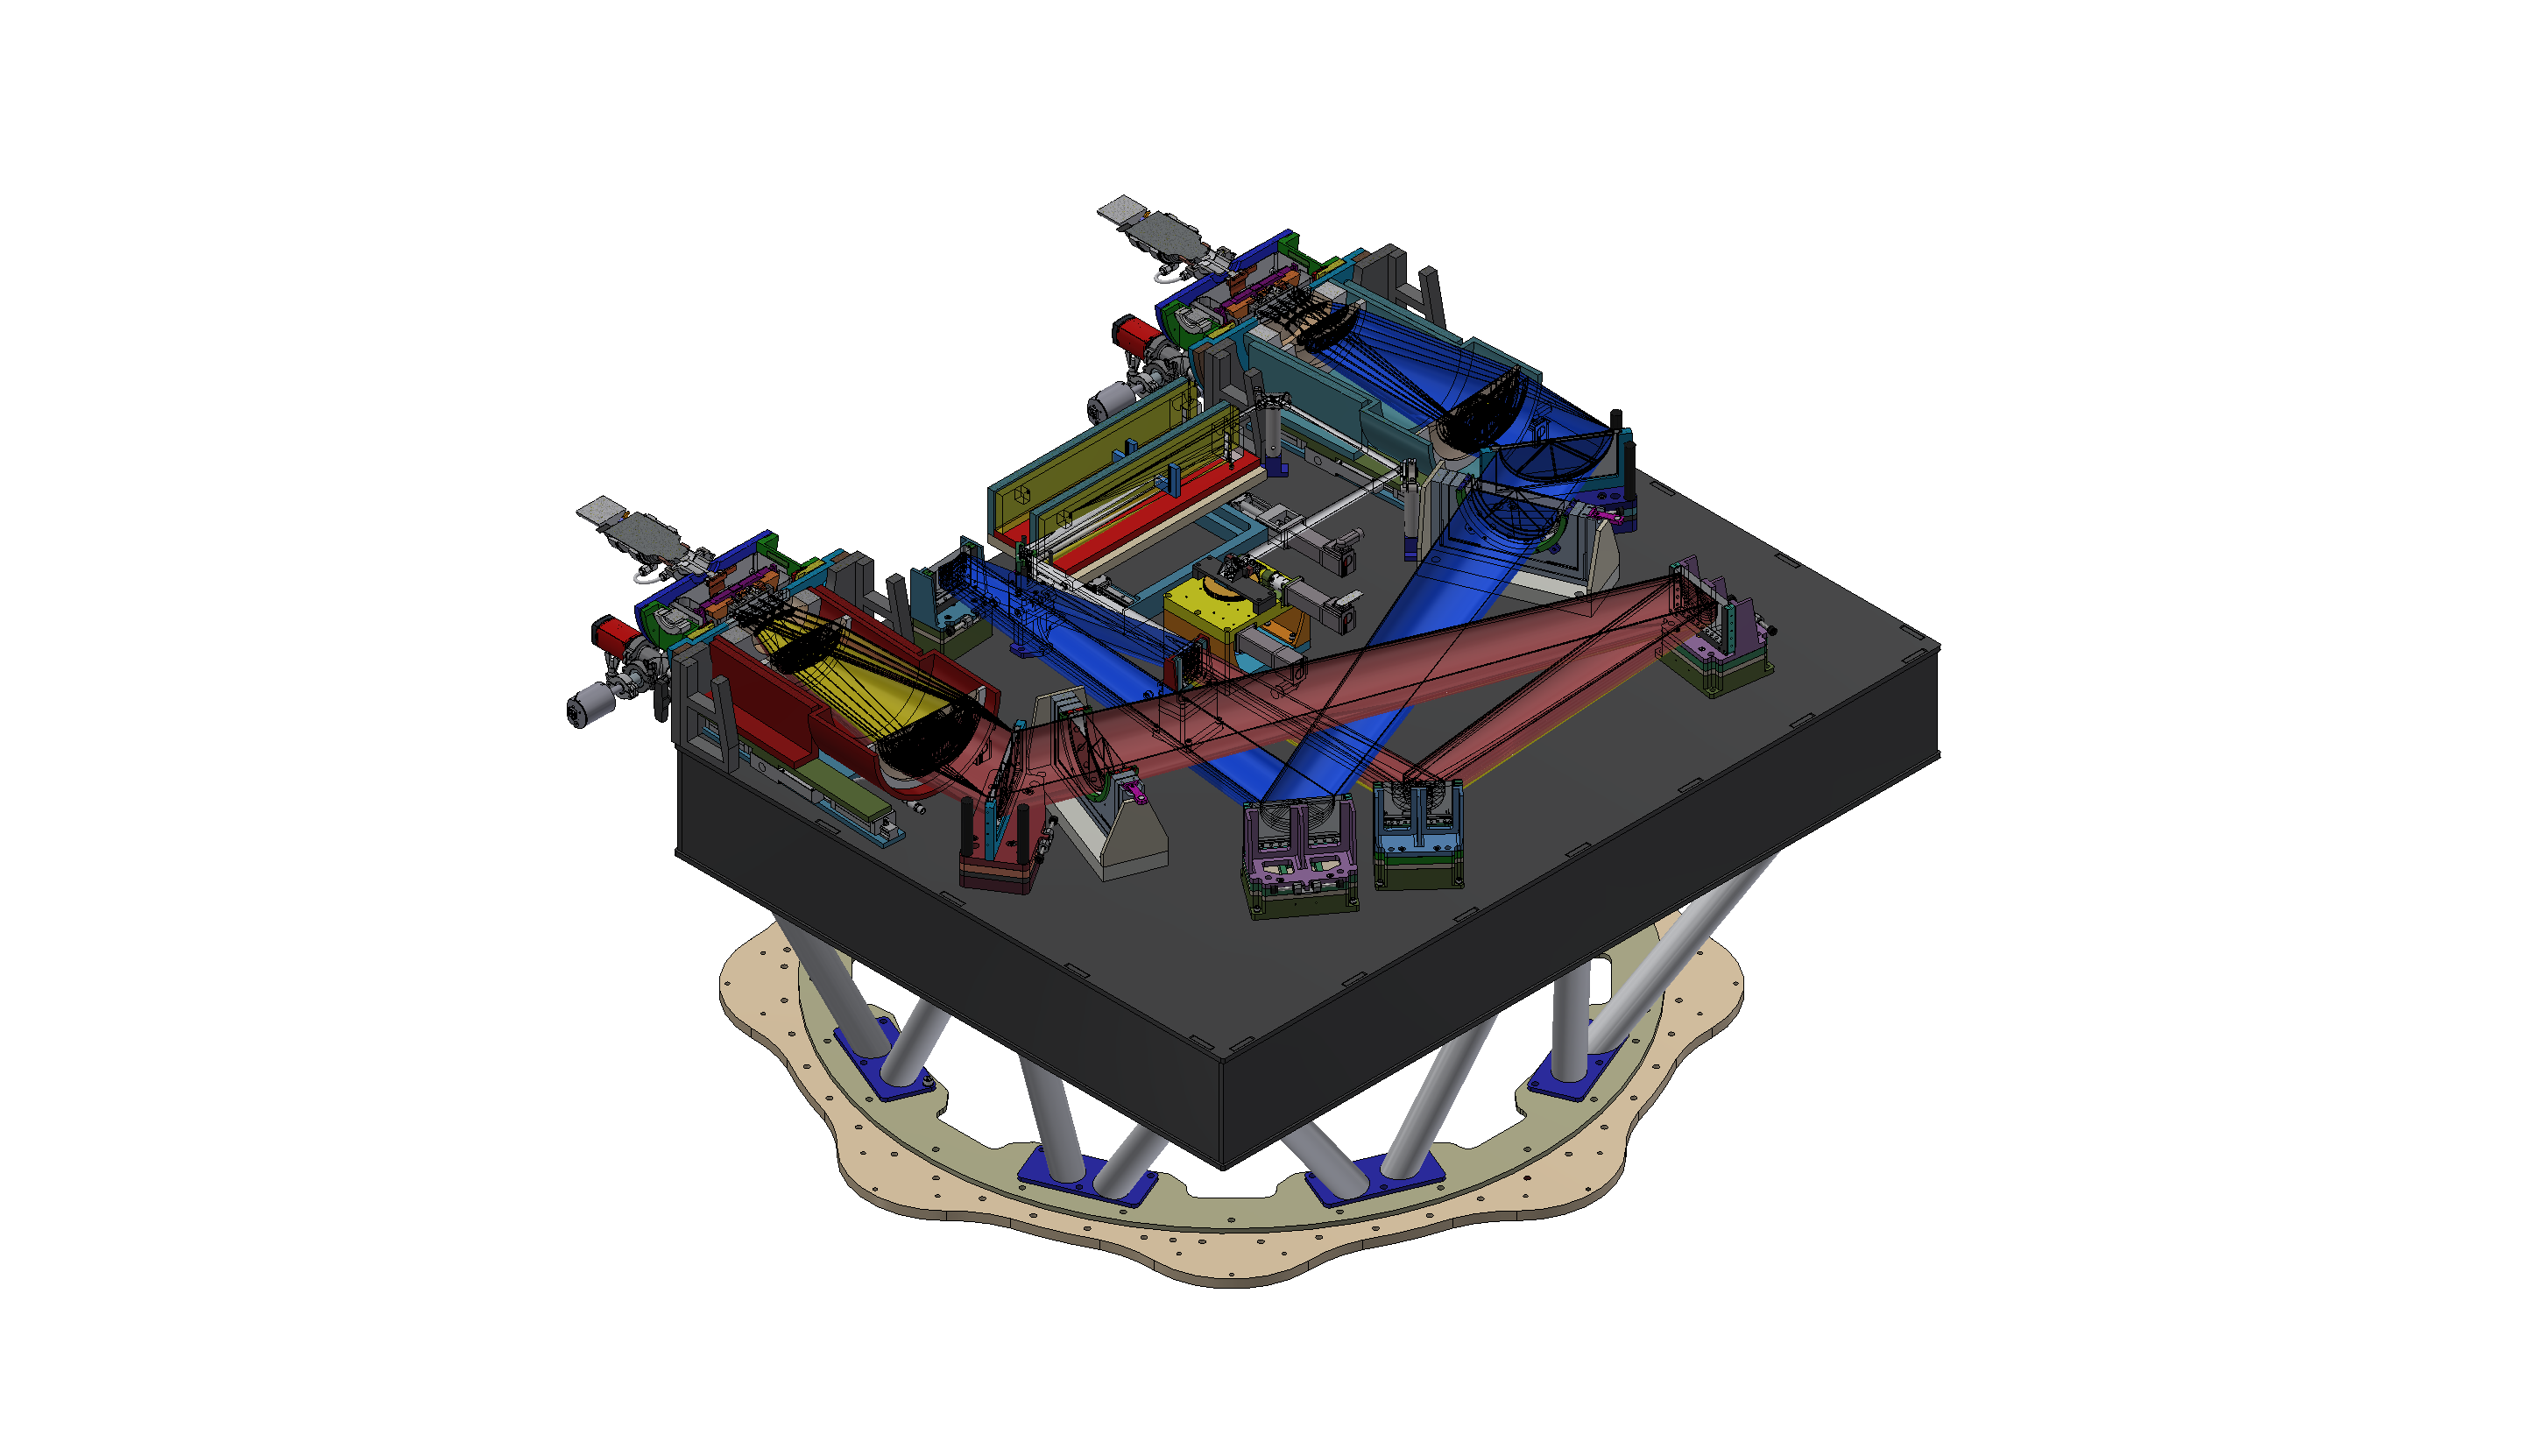

Cassegrain U-Band Efficient Spectrograph (CUBES)

Optical components of the Cassegrain U-Band Efficient Spectrograph (CUBES), to be installed on ESO’s Very Large Telescope.

Credit: CUBES consortium